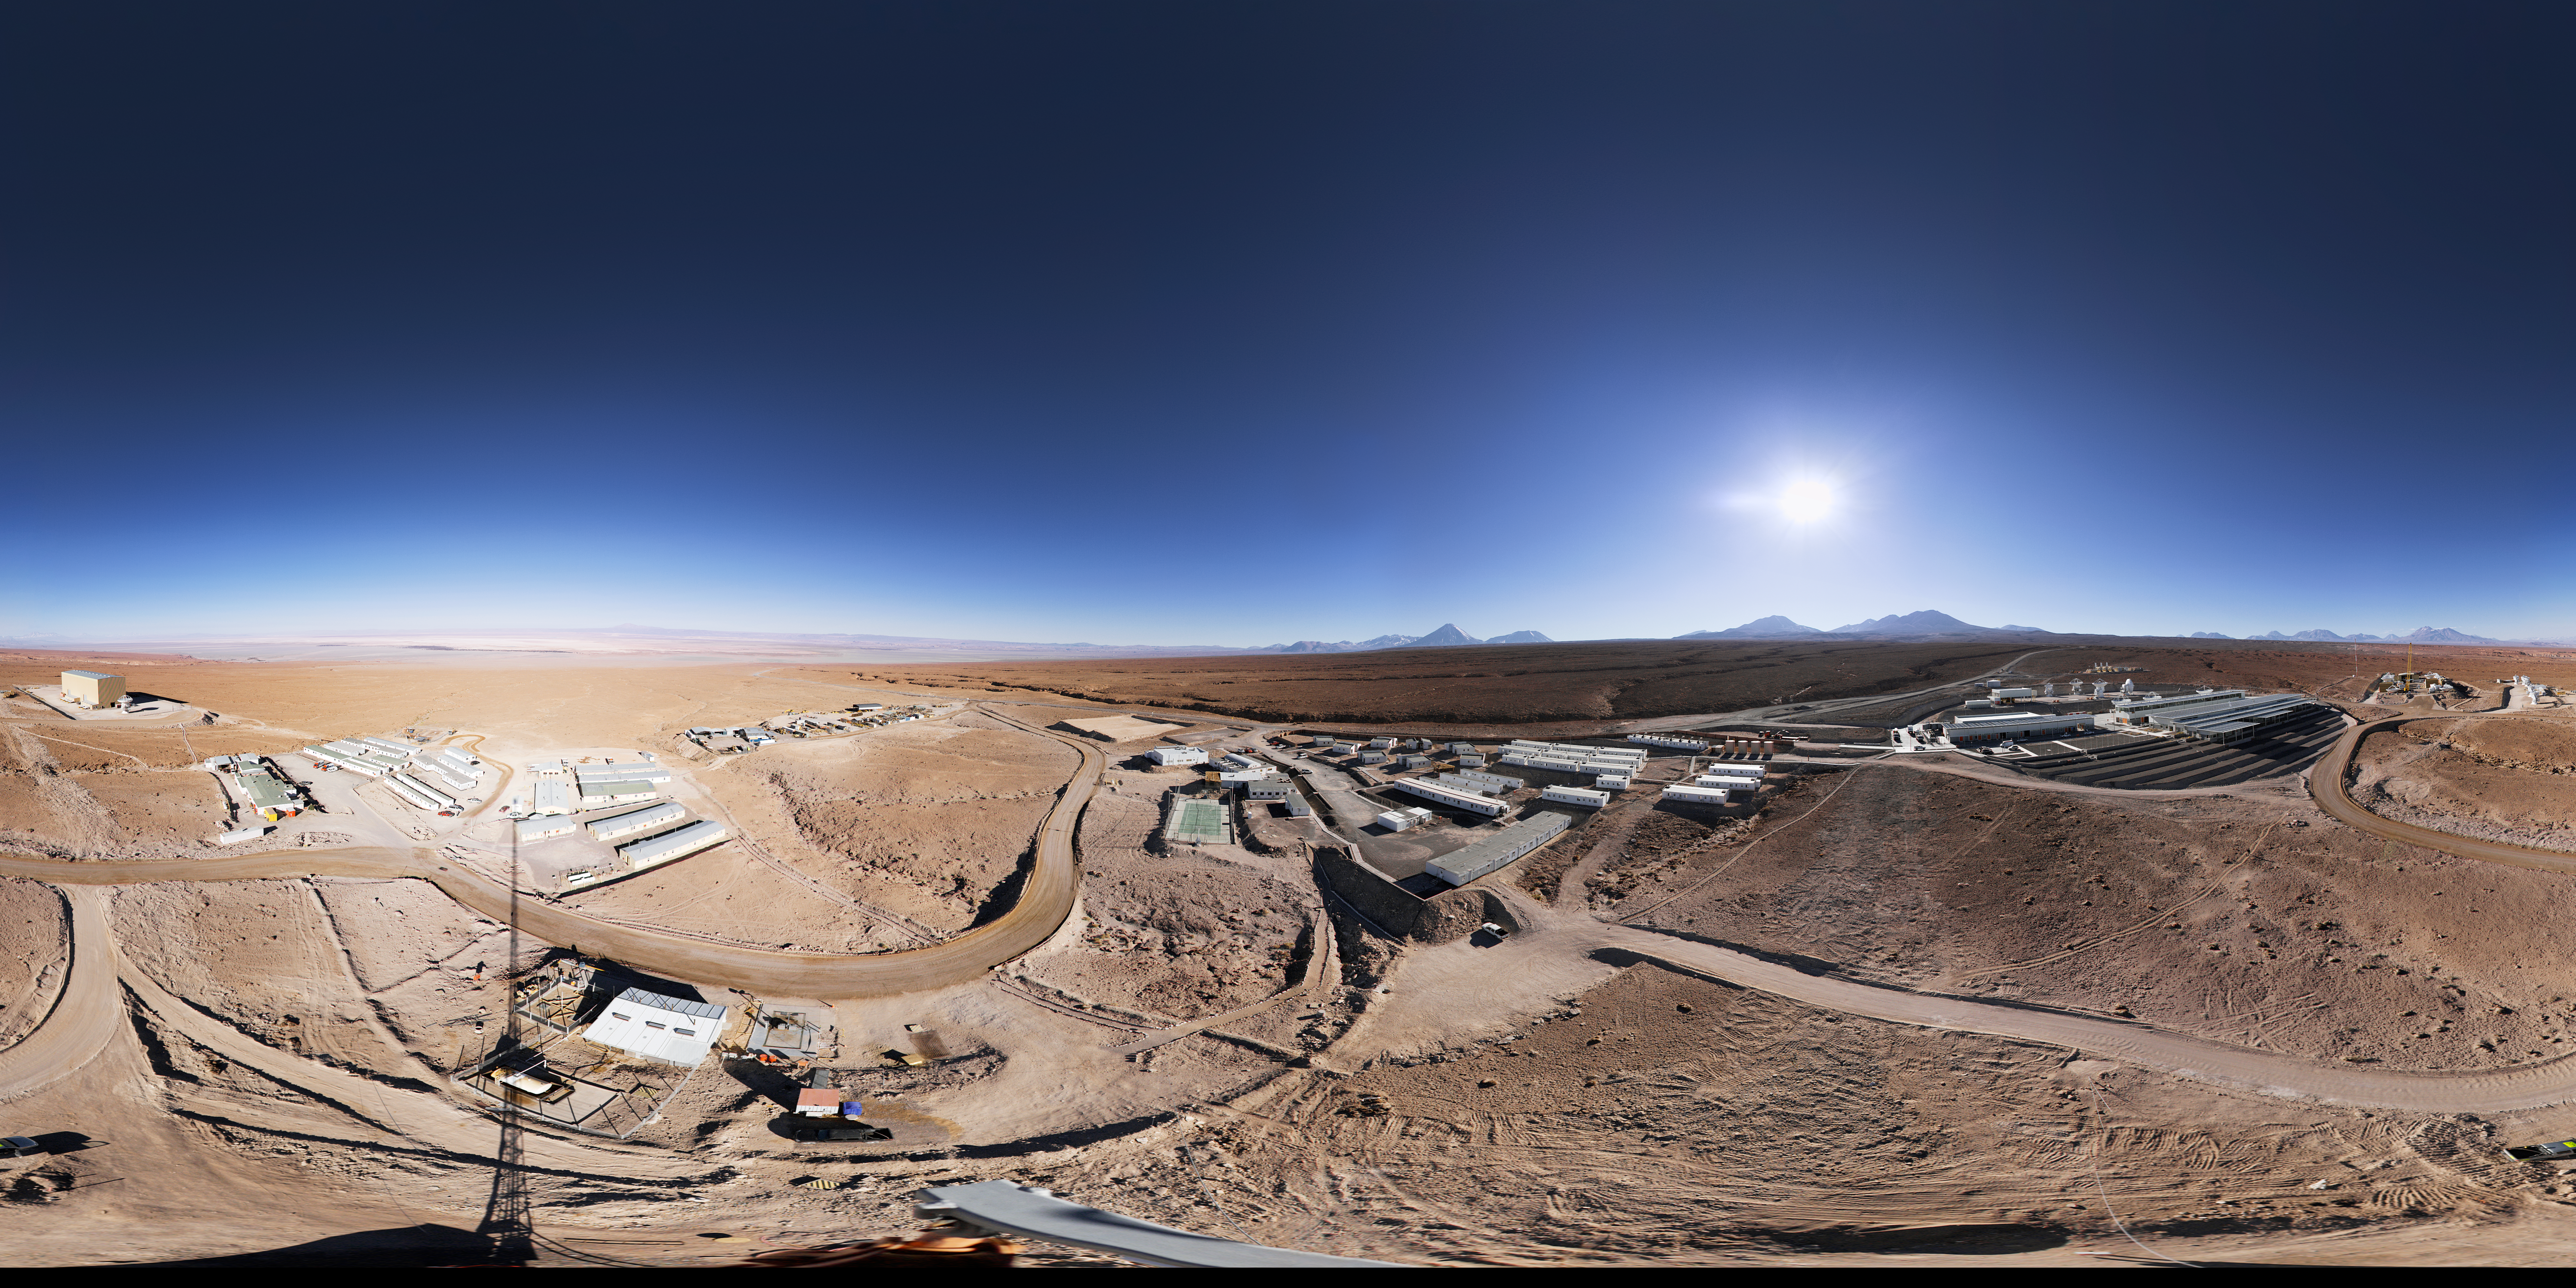

Panorama of the ALMA OSF

This 360 degree panorama reveals the size of the ALMA OSF.

Credit: ESO